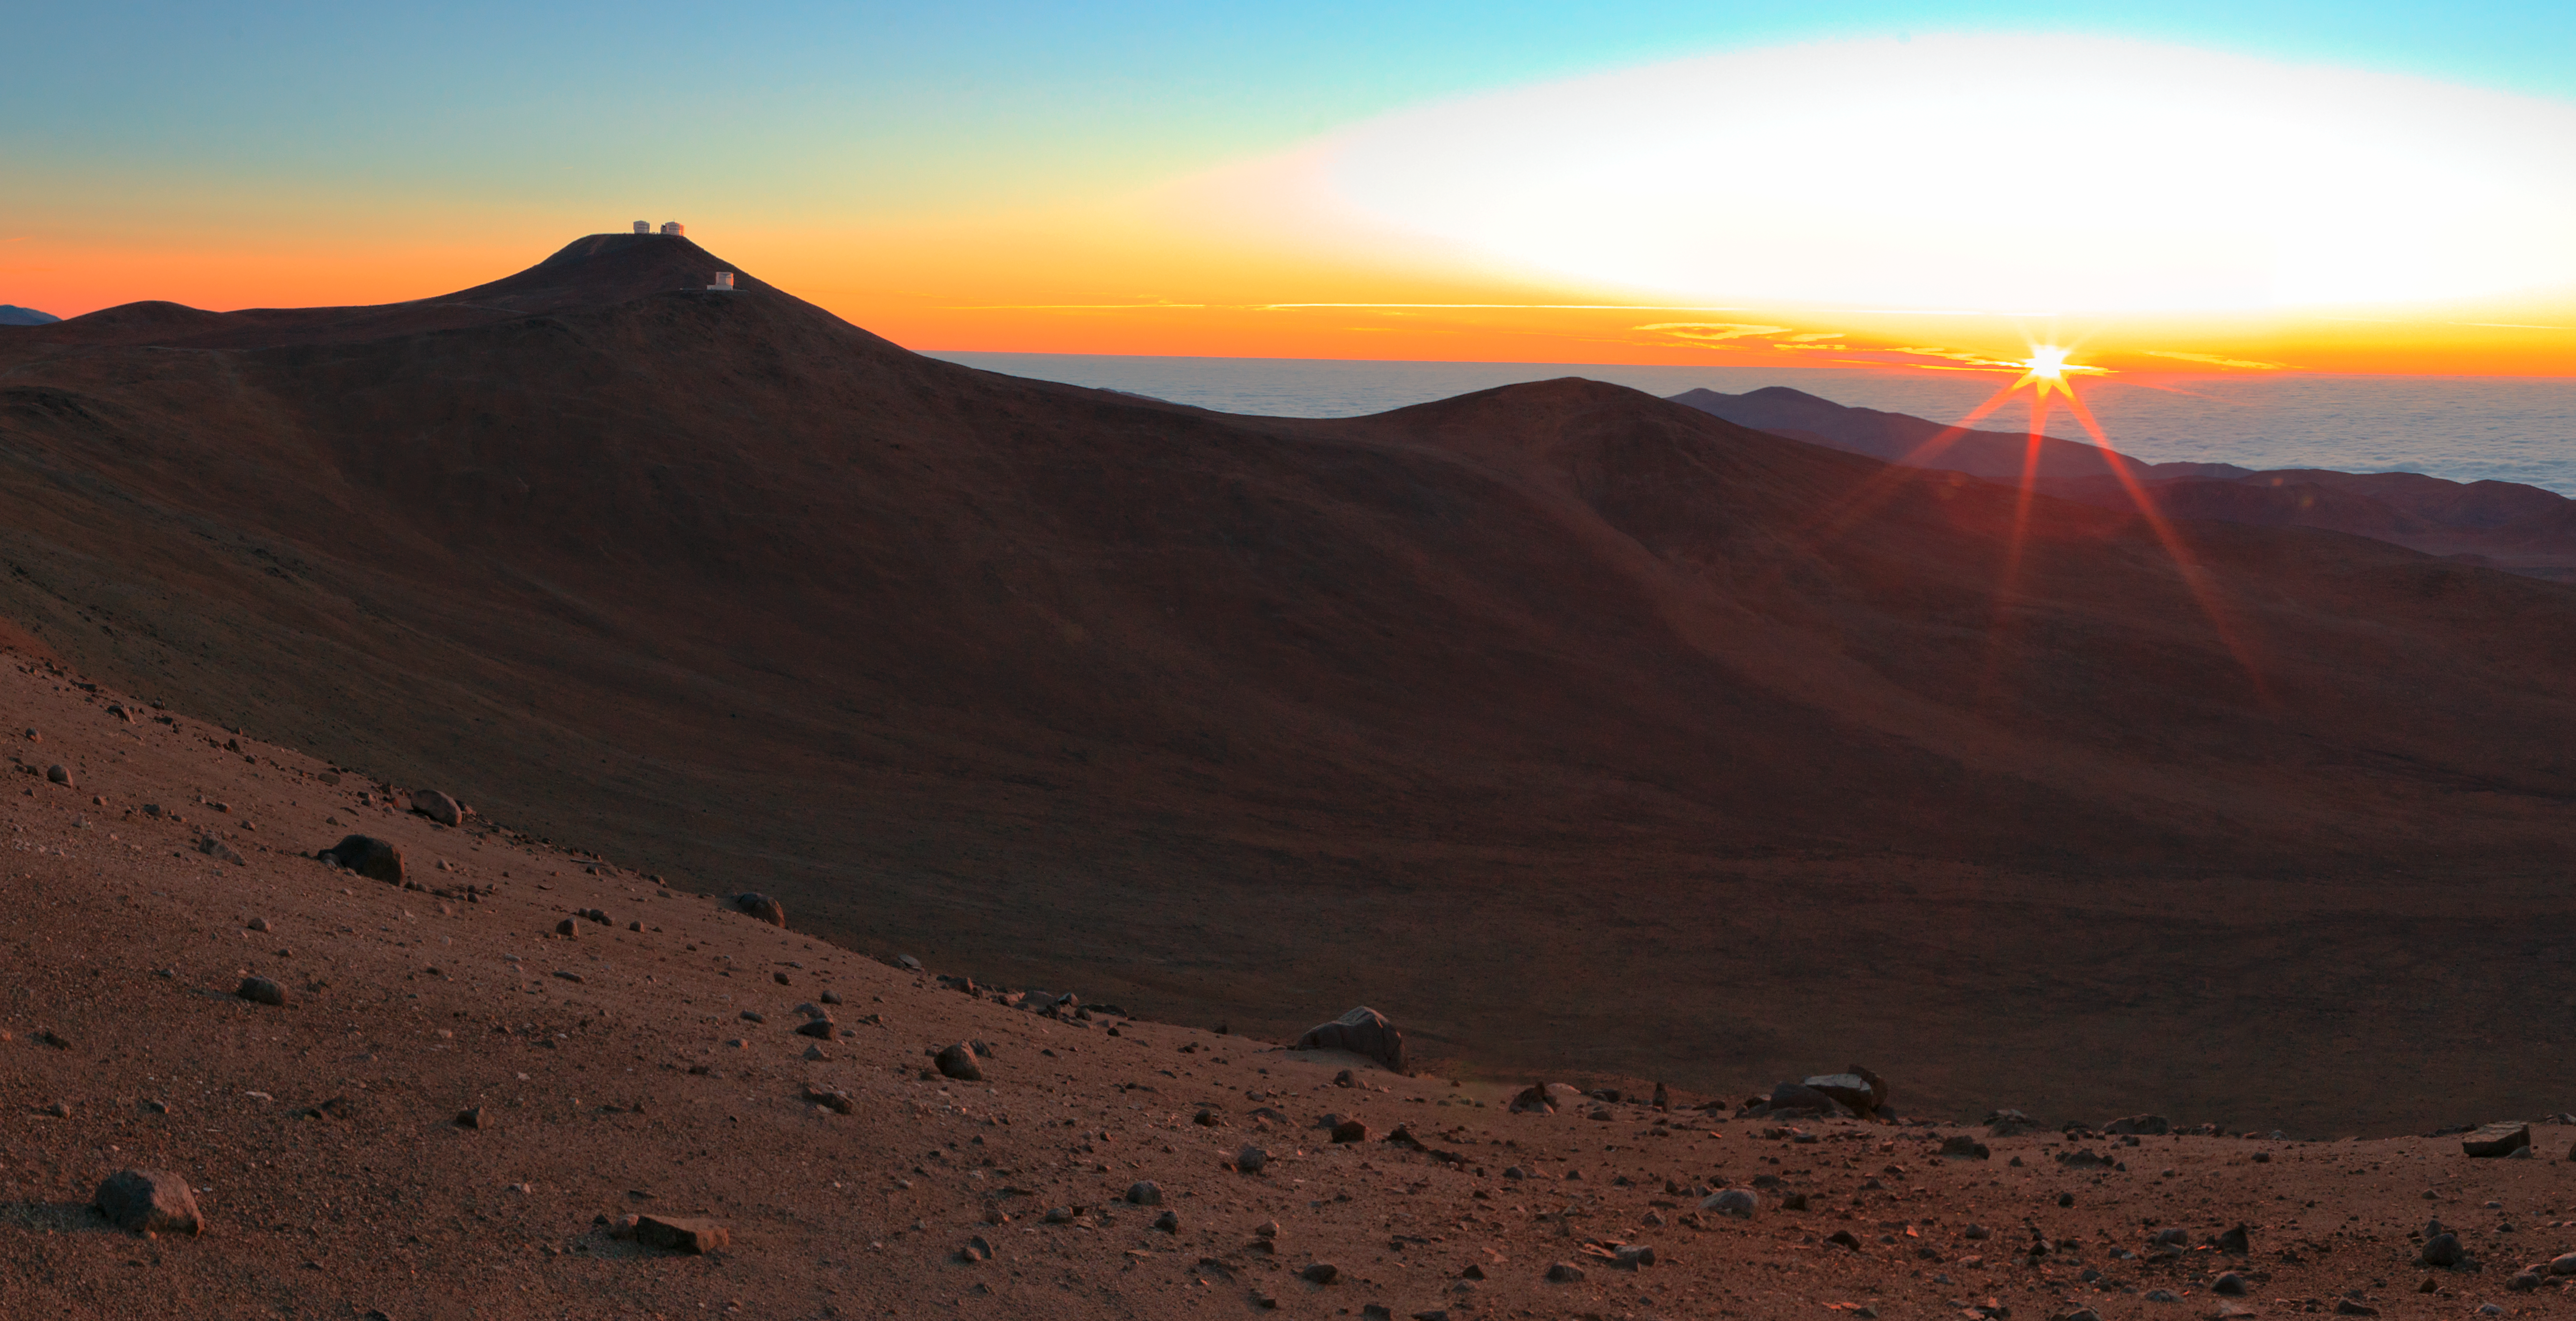

Golden hour at Paranal

Golden light from the setting Sun pours over Paranal Observatory.

Credit: ESO/B. Tafreshi (twanight.org)